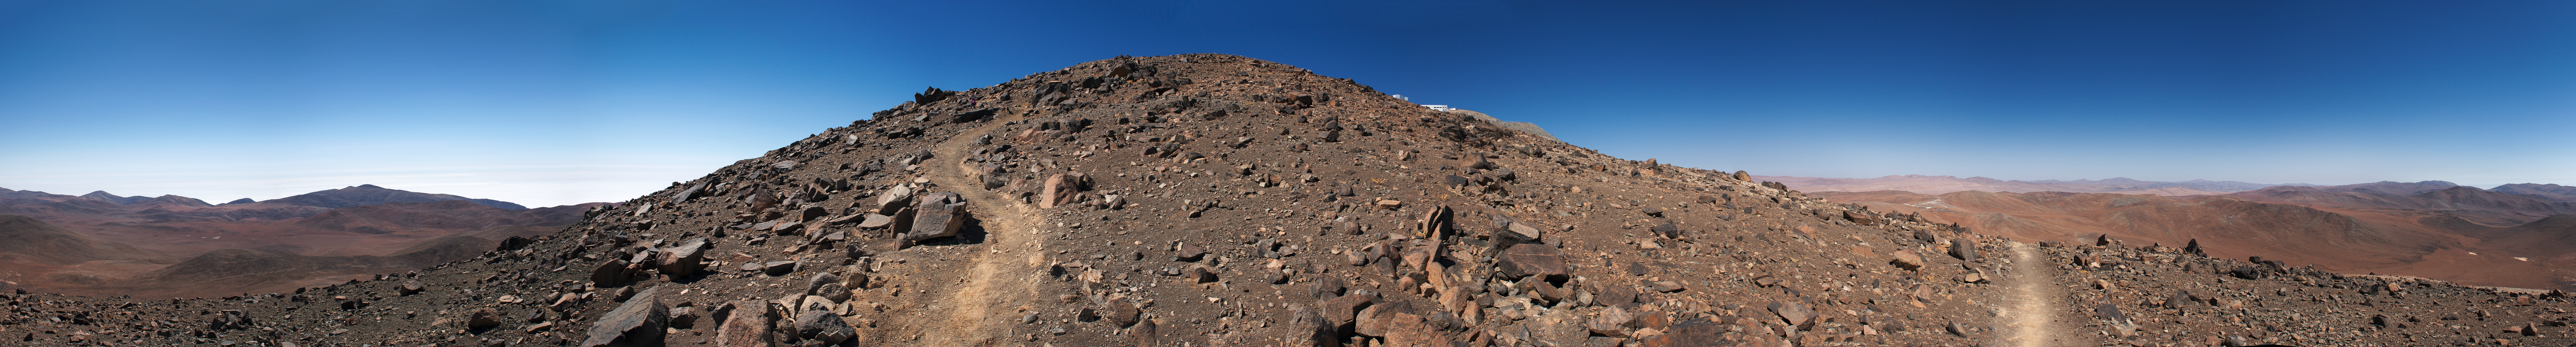

Boldly going up Cerro Paranal

ESO’s Paranal Observatory facilities, such as the Residencia, give people who work at the site a welcome shelter from the surrounding inhospitable environment. In spite of that, they also offer interesting options for those who wish to enjoy the stark and silent beauty of the Atacama Desert. See this stunning panorama!

Among these is the Star Track, a walking path which connects the Residencia with the Very Large Telescope (VLT) platform, on the 2600-metre summit of Cerro Paranal. Built in 2001, the Star Track covers about two kilometres in distance and a difference in height of 200 metres. The last part of the track snakes around the west side of the mountain, offering incomparable views.

This 360 degree panoramic picture is centred facing north, so the right and left edges of the picture correspond to the south. To the north, the VLT control room and part of one of the Unit Telescope enclosures can just be seen peeking over a local bump in the terrain that hides most of the Paranal summit. To the west, clouds cover the Pacific Ocean, only 12 kilometres away. To the east, the facade and dome of the Residencia can be seen in the distance.

Credit: ESO/E. Emsellem